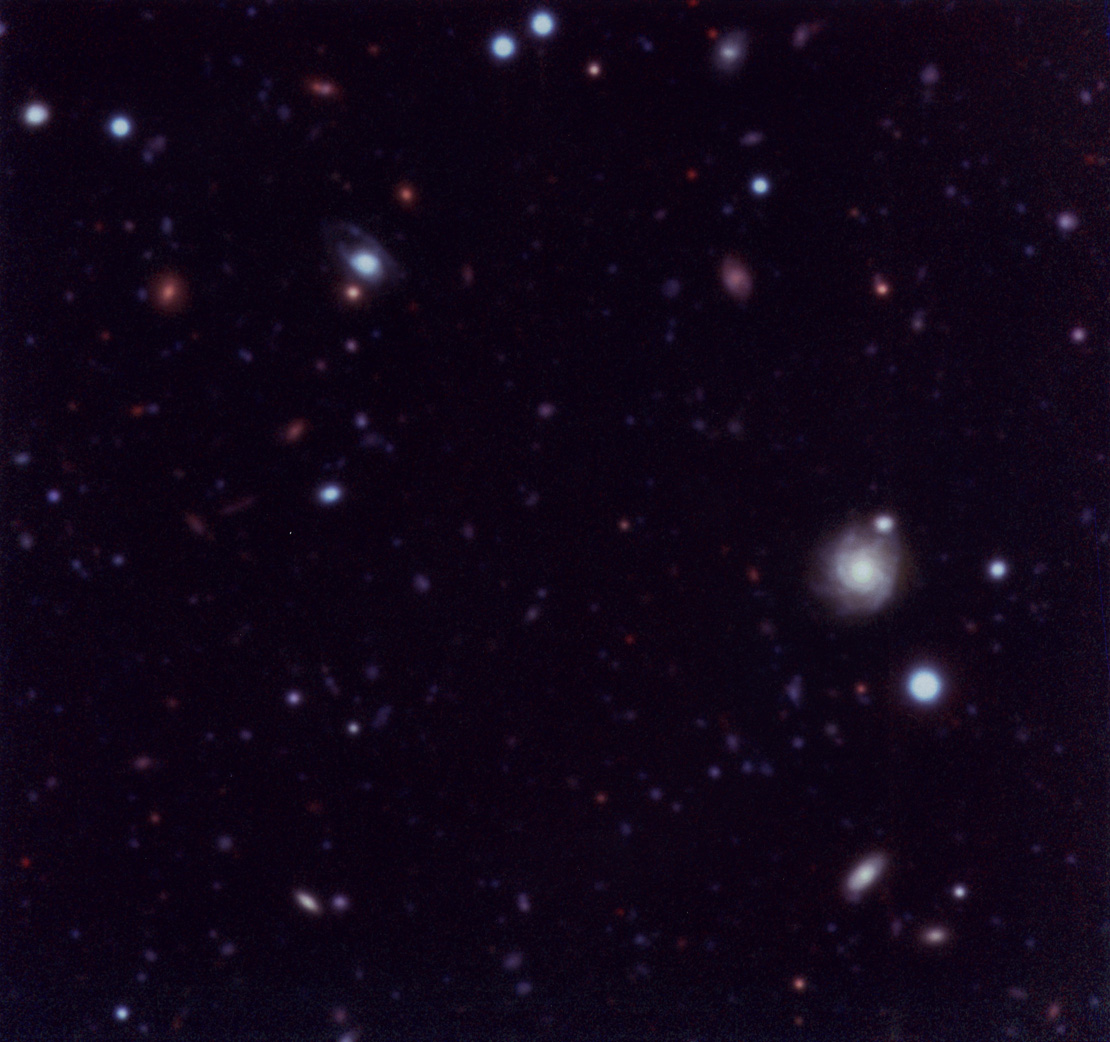

NTT SUSI Deep Field

This colour image shows objects as faint as 26th magnitude and it illustrates well the performance in deep imaging at good angular resolution with a relatively modest investment in exposure time at a 4m-class ground-based telescope. Of the approximately 500 galaxies detected in this field, the largest fraction are expected to be at redshifts smaller than z = 1 and about 20 percent to have higher redshifts, up to z = 4 and possibly beyond. During this project, a total of 122 CCD frames were obtained in four colours [blue (B), green-yellow (V), red (r) and near-infrared (i-band)] with a total exposure time of no less than 31.5 hours. Total exposure times of 50400, 23400, 23400, 16200 seconds were obtained in the four bands, respectively. The frames cover a 2.3 x 2.3 arcmin 'empty sky' field centered south of the high-redshift quasar QSO BR 1202-0725 (z = 4.7), located just south of the celestial equator. These frames have been combined to produce a 'true' colour image in the sense that 'blue', 'green' and 'red' represent the B-, V- and (r+i)-frames, respectively. This version of the combined image has a lower contrast and brings forward structural details in the brighter objects in the field.

Credit: ESO